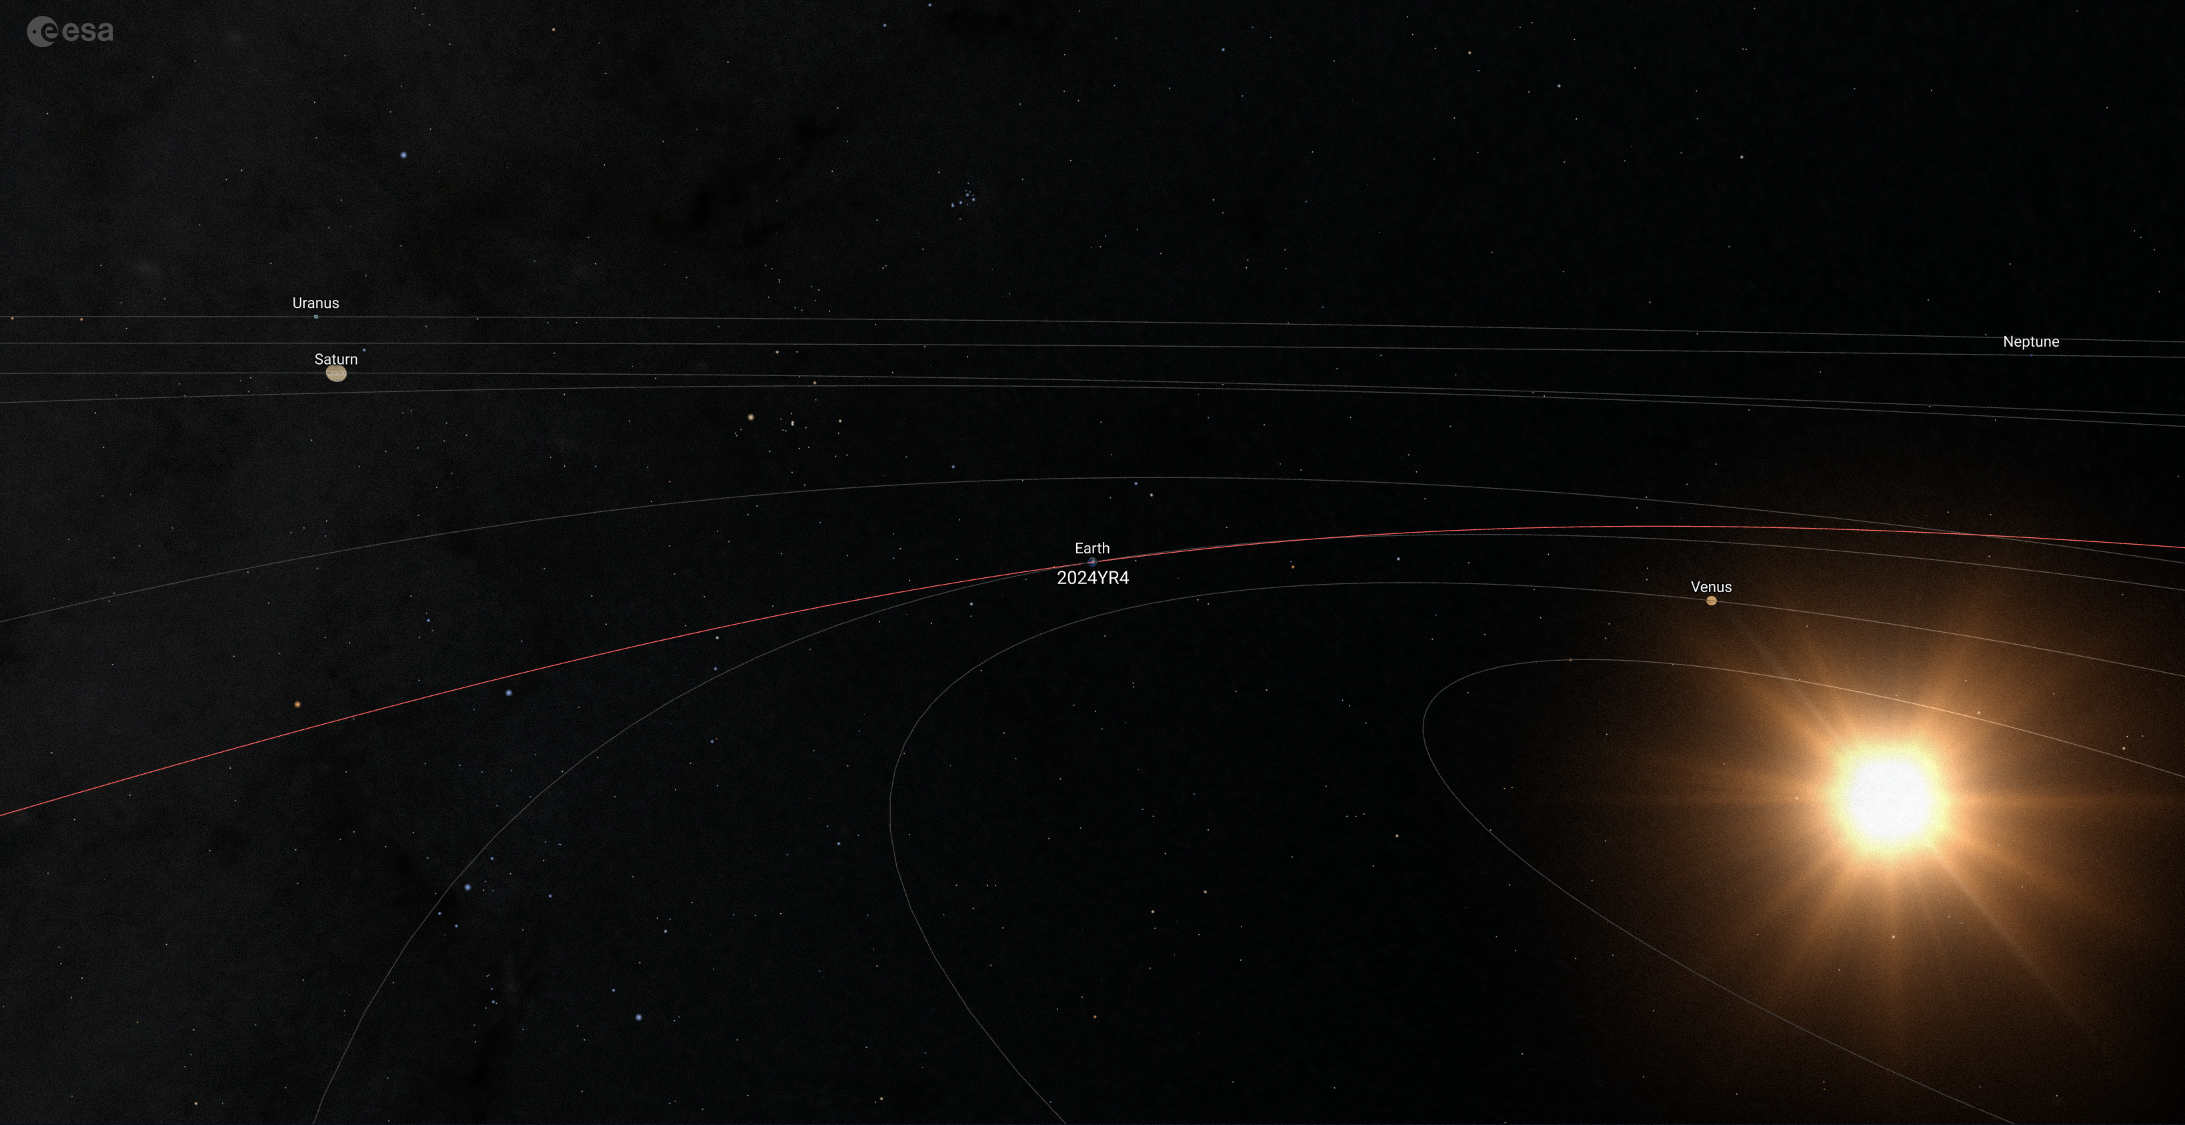

Orbit of asteroid 2024 YR4

Image showing the asteroid 2024 YR4’s orbit, shown in red here as it travels nail-bitingly close to Earth on 22 December 2032. Thanks to recent data, including from ESO’s Very Large Telescope, the impact chances are miniscule. The sizes of the planets here aren’t to scale, and have had their sizes increased for the sake of visibility.

Credit: ESA